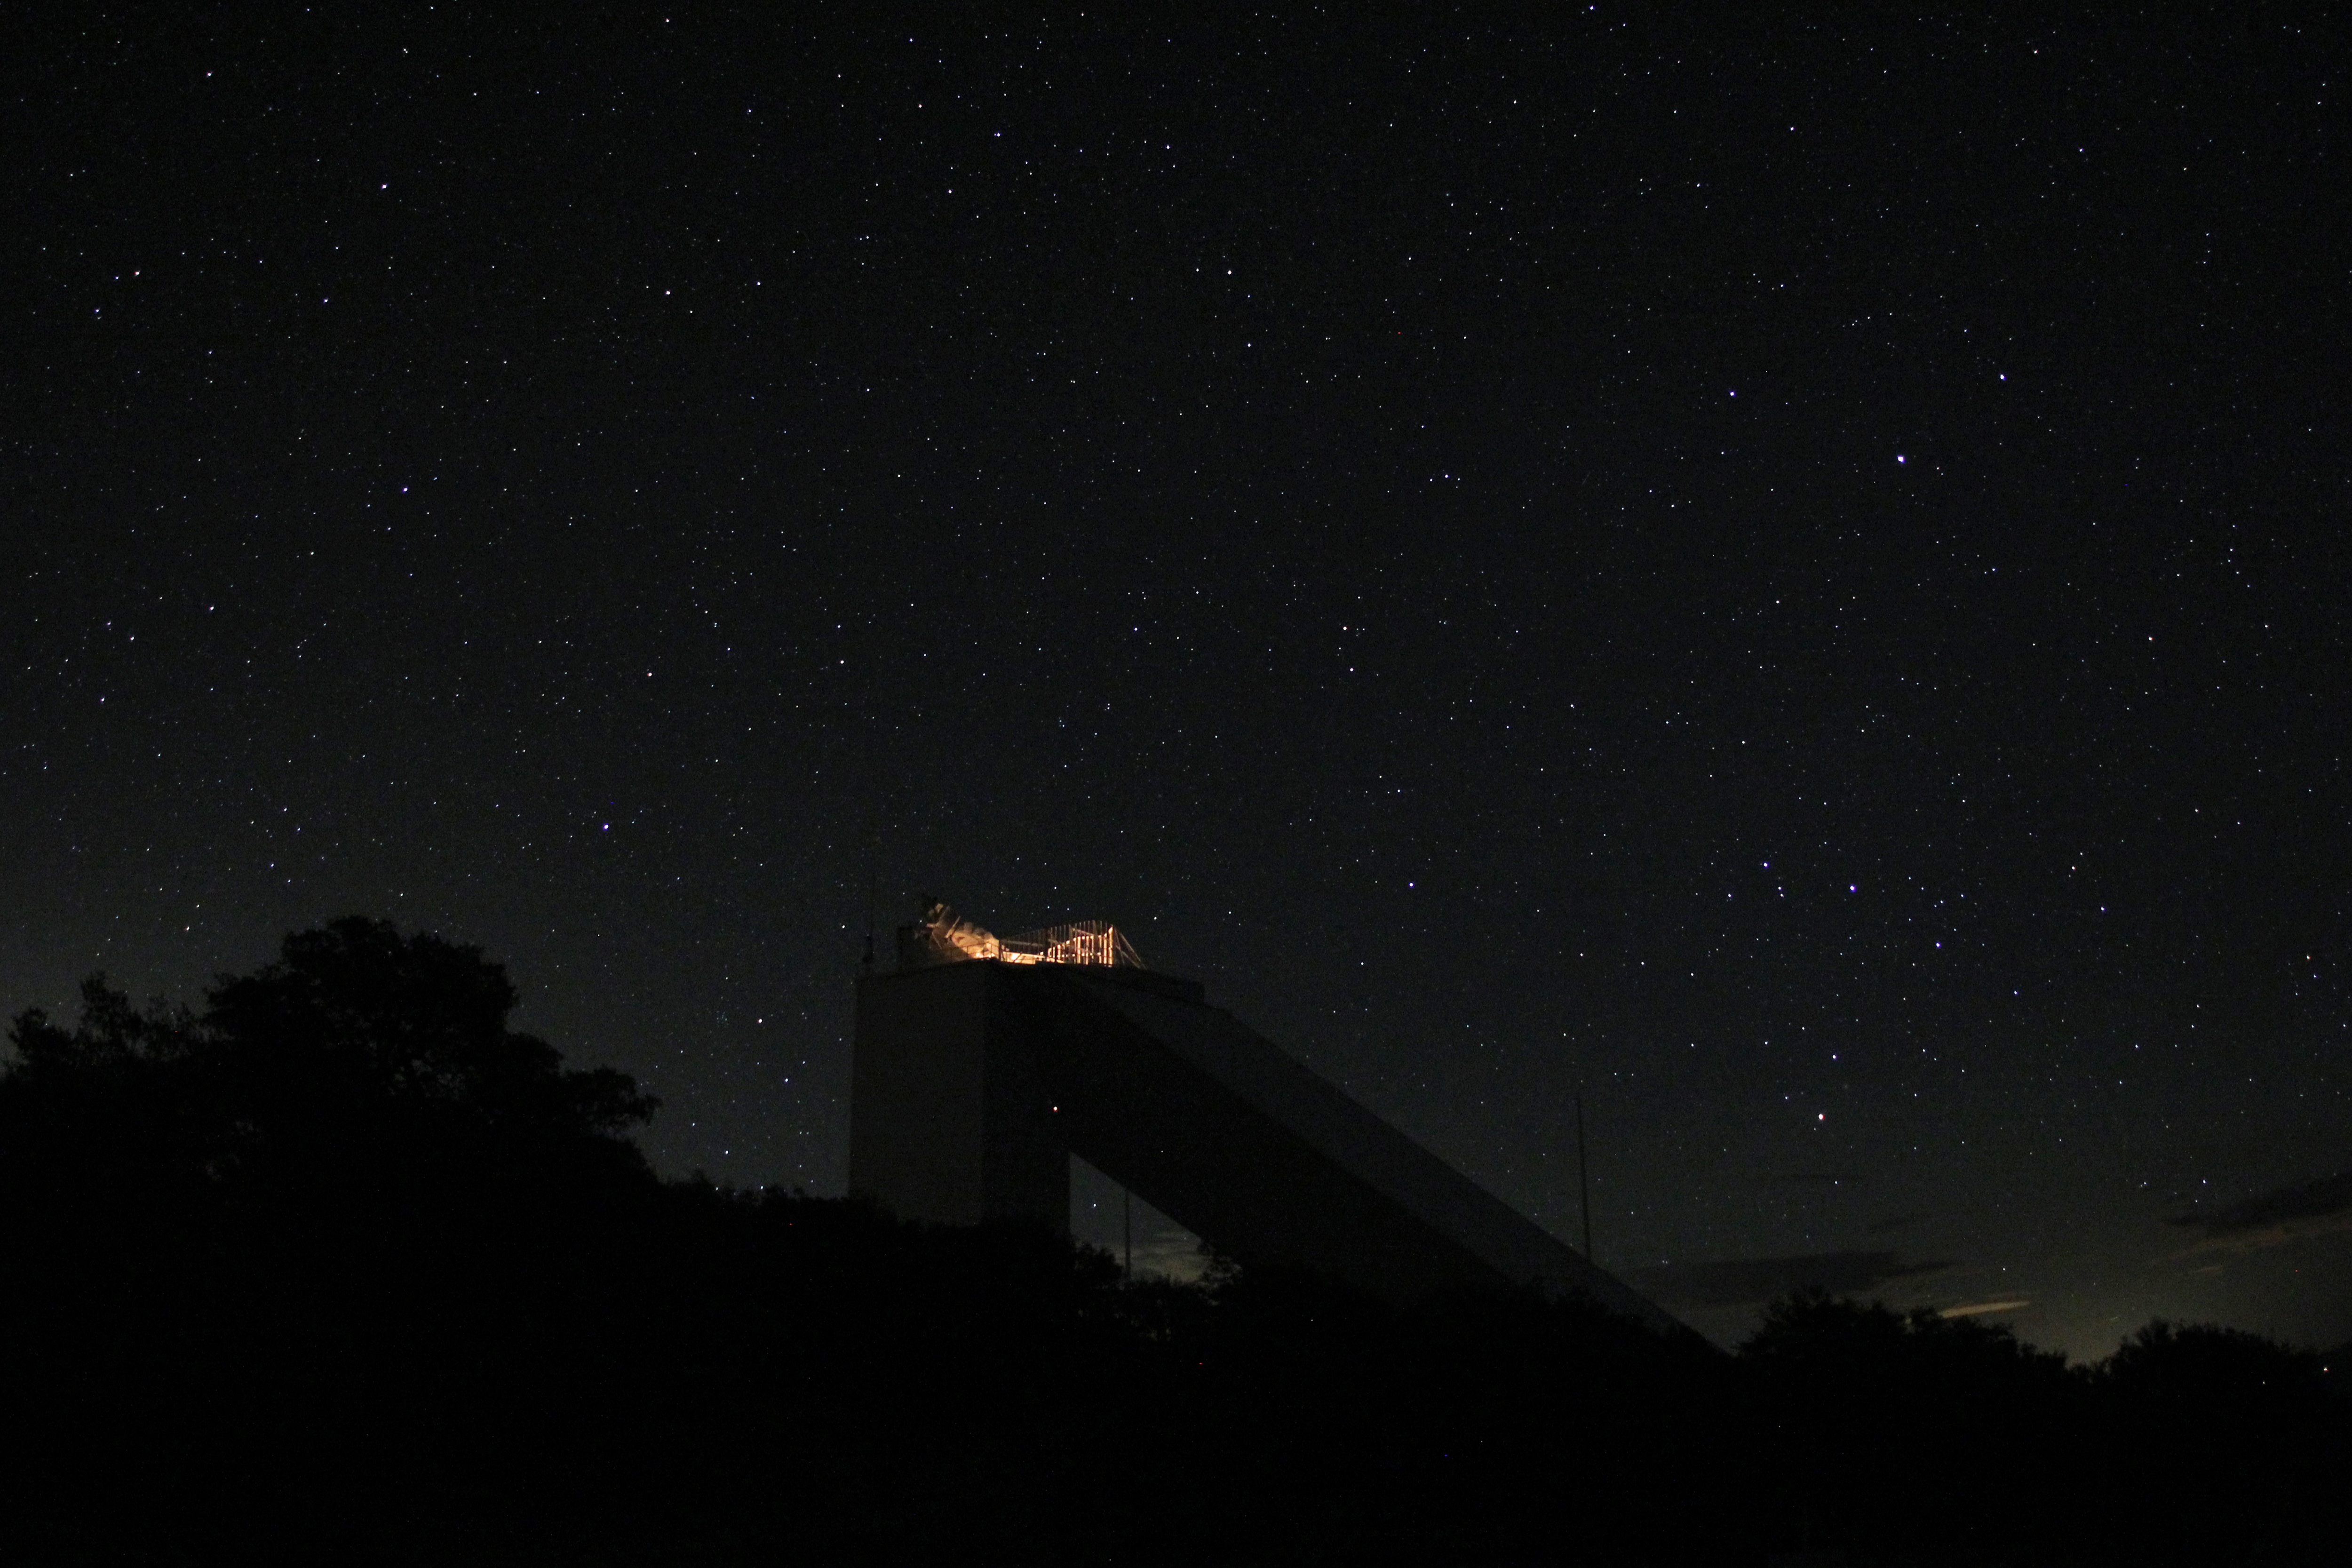

Starry Night over the McMath-Pierce Solar Telescope

A starry night over the National Solar Observatories (NSO) McMath-Pierce Solar Telescope on Kitt Peak National Observatory.

Credit: P. Marenfeld/NOIRLab/NSF/AURA